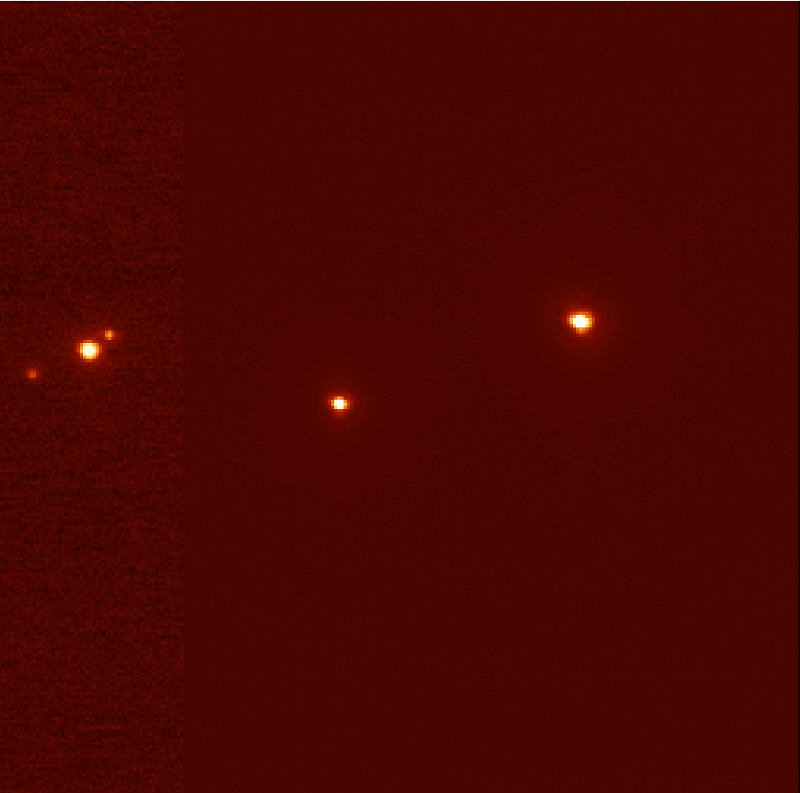

Pluto, Charon, and triple star "P126 A, B, C"

One of the images obtained with the NAOS-CONICA (NACO) adaptive optics (AO) camera mounted on the ESO VLT 8.2-m YEPUN telescope at the Paranal Observatory in connection with a stellar occultation by Pluto on July 20, 2002. The star was found to be triple.

Credit: ESO